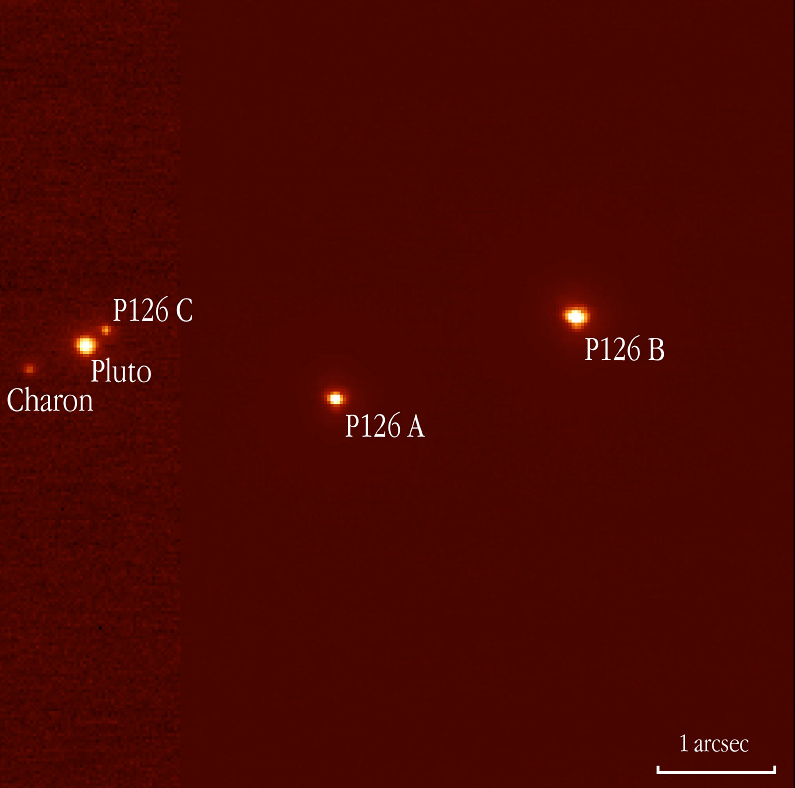

Pluto, Charon, and triple star "P126 A, B, C"

One of the images obtained with the NAOS-CONICA (NACO) adaptive optics (AO) camera mounted on the ESO VLT 8.2-m YEPUN telescope at the Paranal Observatory in connection with a stellar occultation by Pluto on July 20, 2002. The star was found to be triple - the three components (A, B and C), as well as Pluto and its moon, Charon, are indicated for easy orientation.

Credit: ESO